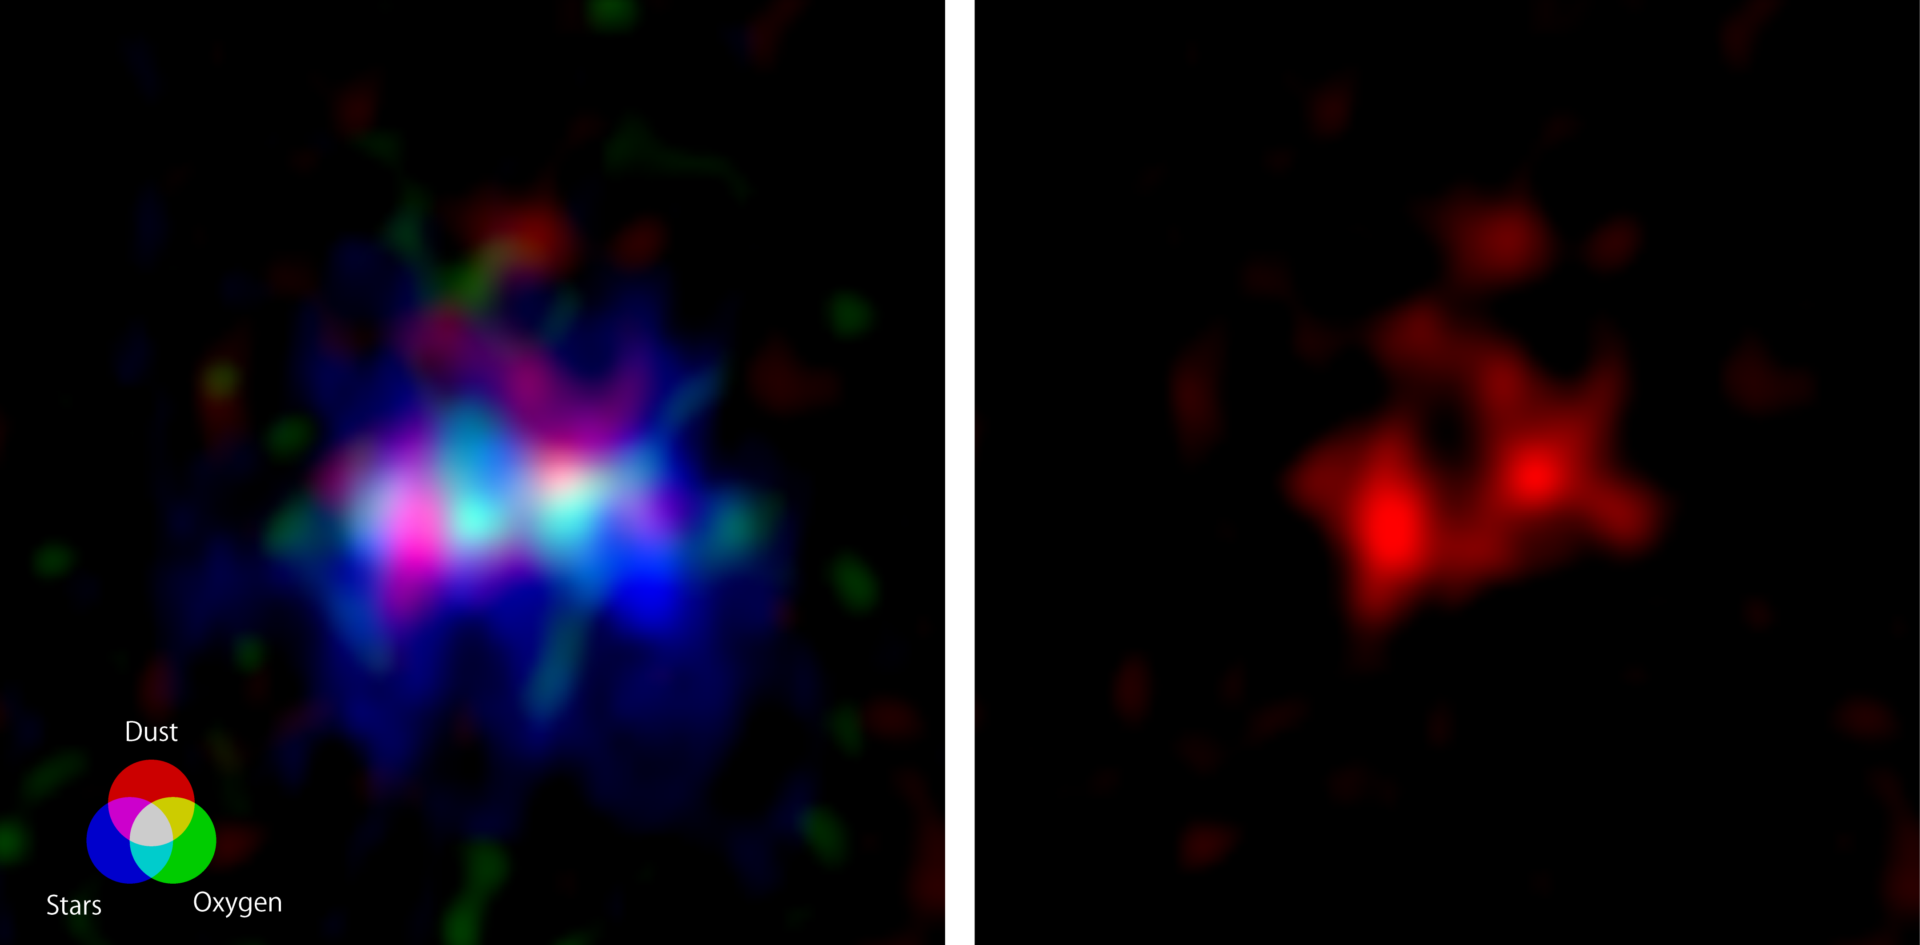

Galaxy MACS0416_Y1 located 13.2 billion light-years away

The ALMA image of the galaxy MACS0416_Y1 located 13.2 billion light-years away, harboring the farthest ever dark nebula. The image spans approximately 15,000 light-years on each side.
(Left) Radio images captured by ALMA depicting the dark nebula (emitting radio waves from dust, shown in red) and the emission nebula (emitting radio waves from oxygen, green), along with the image of stars captured by the Hubble Space Telescope (blue). Credit: ALMA (ESO/NAOJ/NRAO), Y. Tamura et al., NASA/ESA Hubble Space Telescope.
(Right) Image captured by ALMA, only showing the radio waves emitted by the dust within the dark nebula. A vertically elongated elliptical cavity, a candidate for a superbubble, is visible in the central region.".

Credit: ALMA (ESO/NAOJ/NRAO), Y. Tamura et al